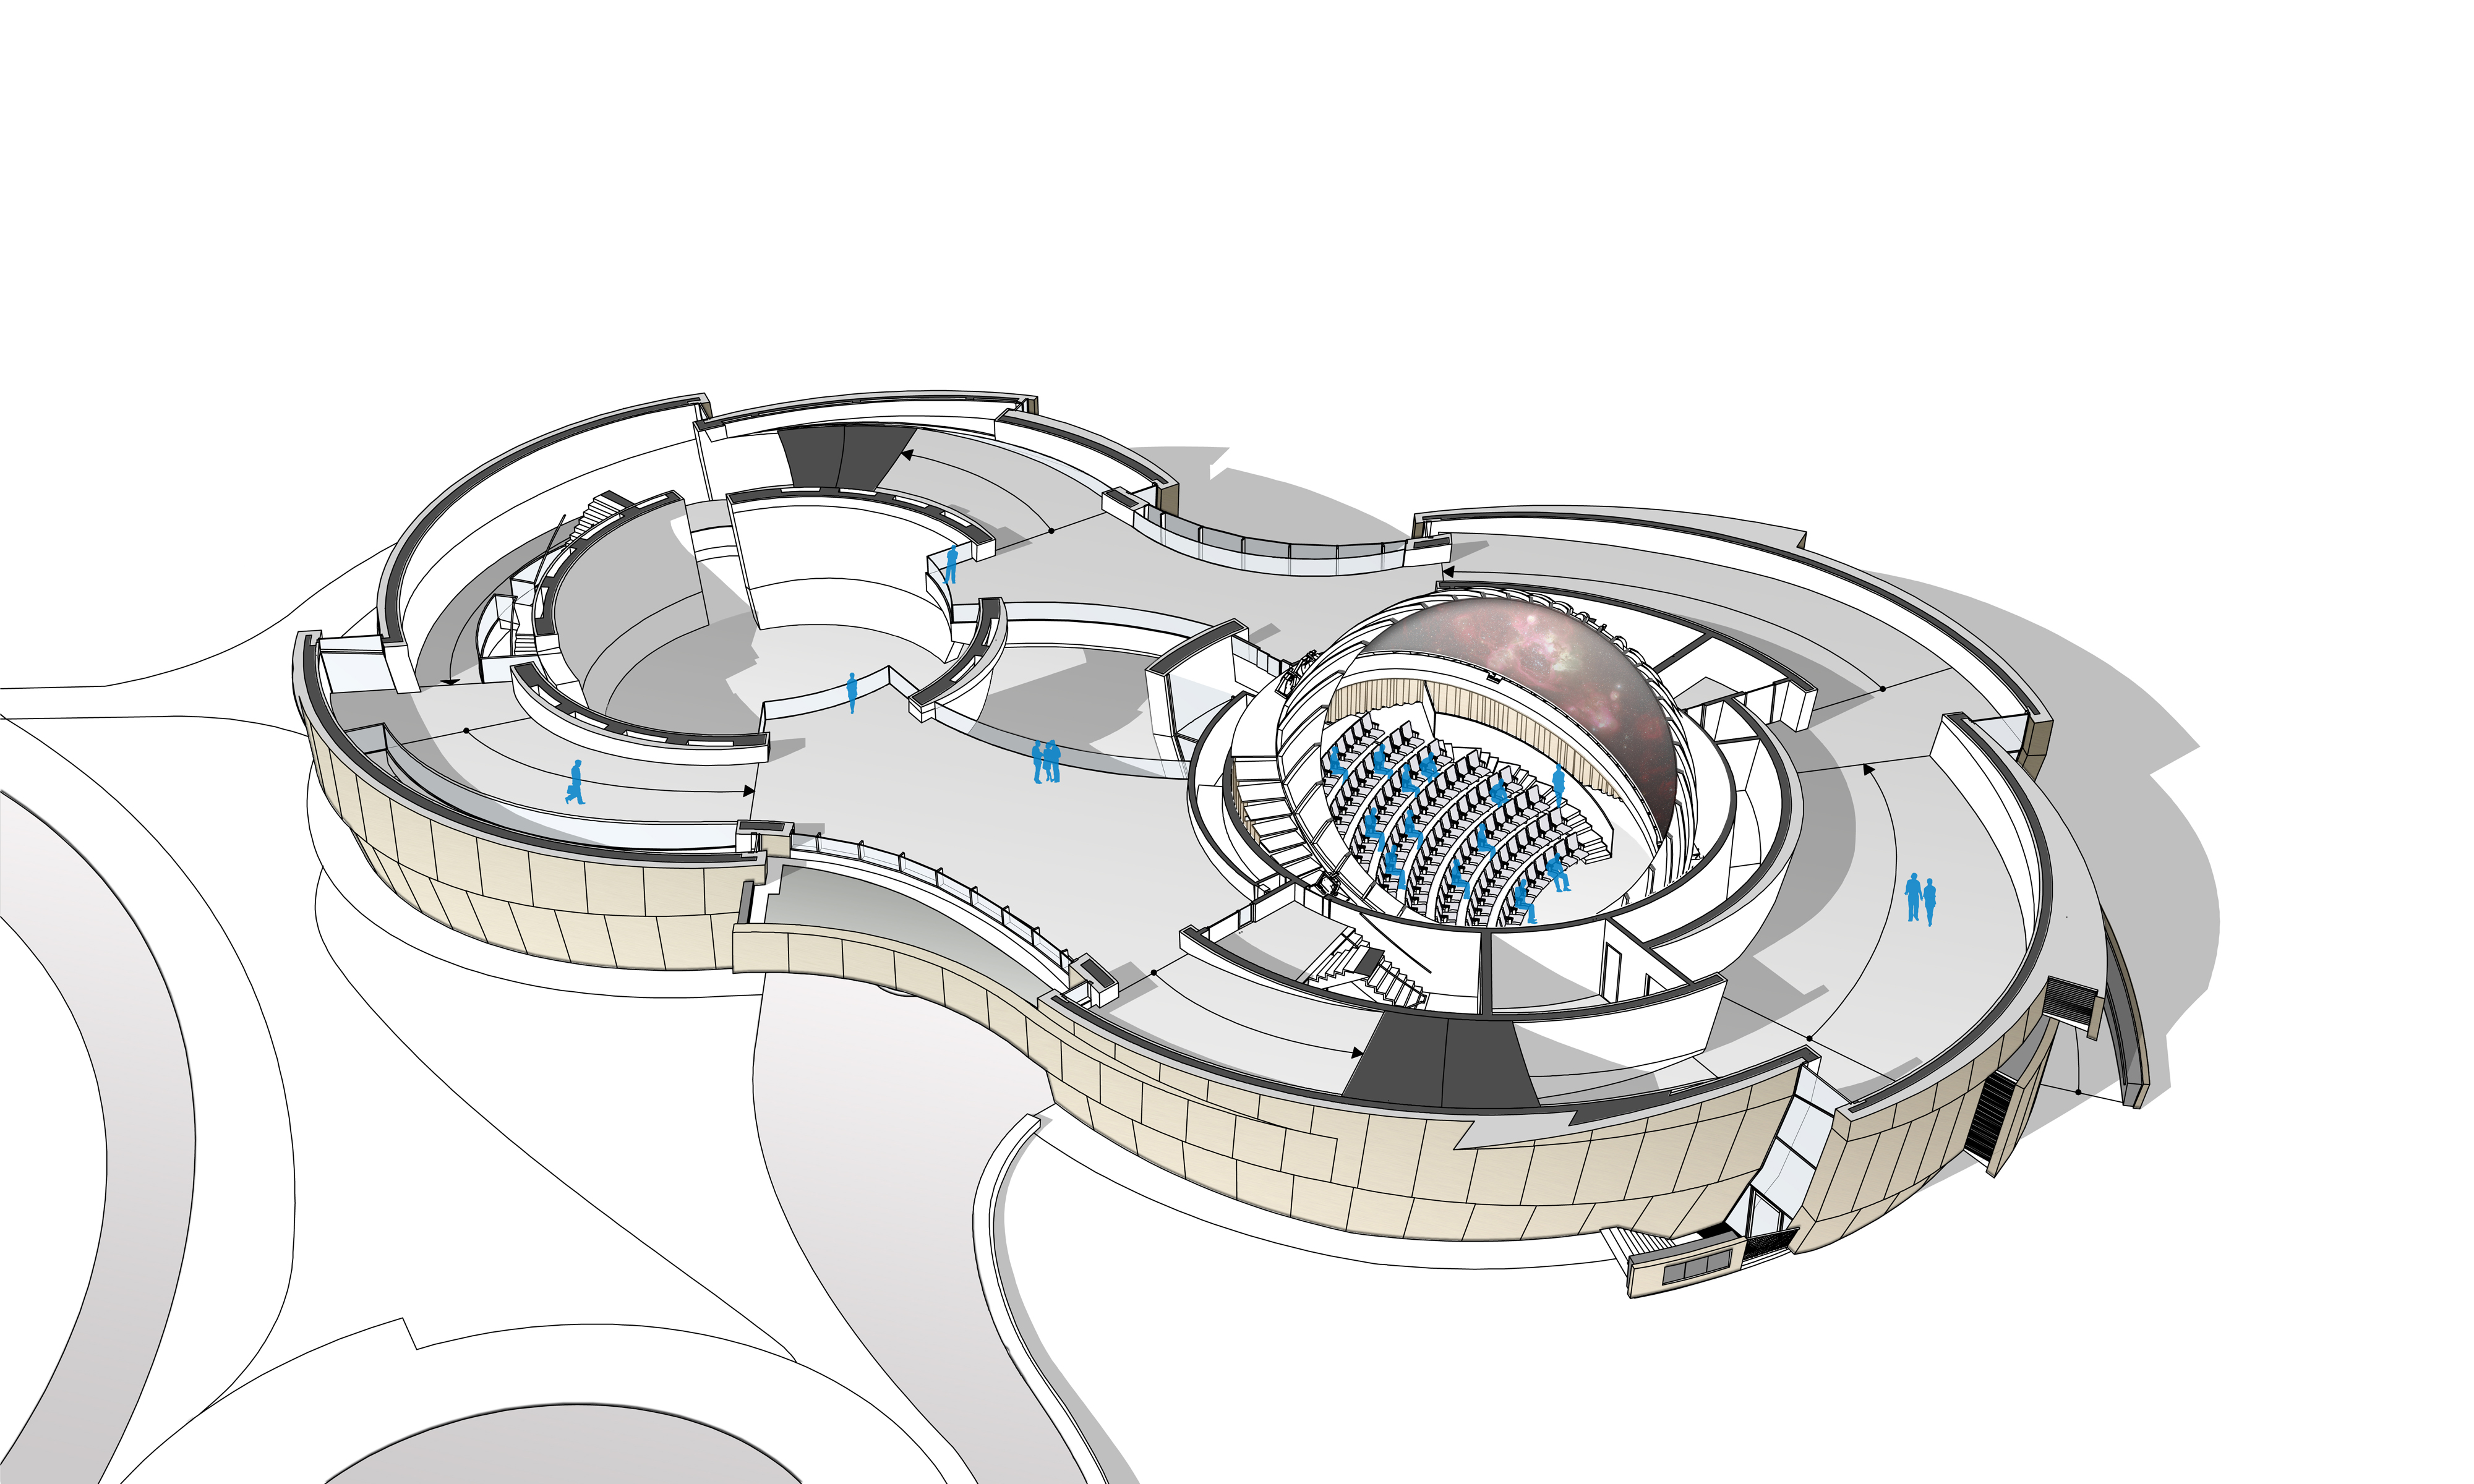

The ESO Supernova first floor

The ESO Supernova Planetarium & Visitor Centre, being built in Garching next to the ESO Headquarters, will offer its visitors a contemporary, interactive exhibition on modern astronomy, as well as the possibility to enjoy digital full-dome planetarium shows and guided tours.

This floor plan, a rendering from an early design concept in 2013, shows the first floor of the building. The large space for special exhibitions — the Void on the left; and the planetarium on the right — are visible, as well as the path winding around both of them, which will host the main exhibition.

Credit: Architekten Bernhardt + Partner (www.bp-da.de)